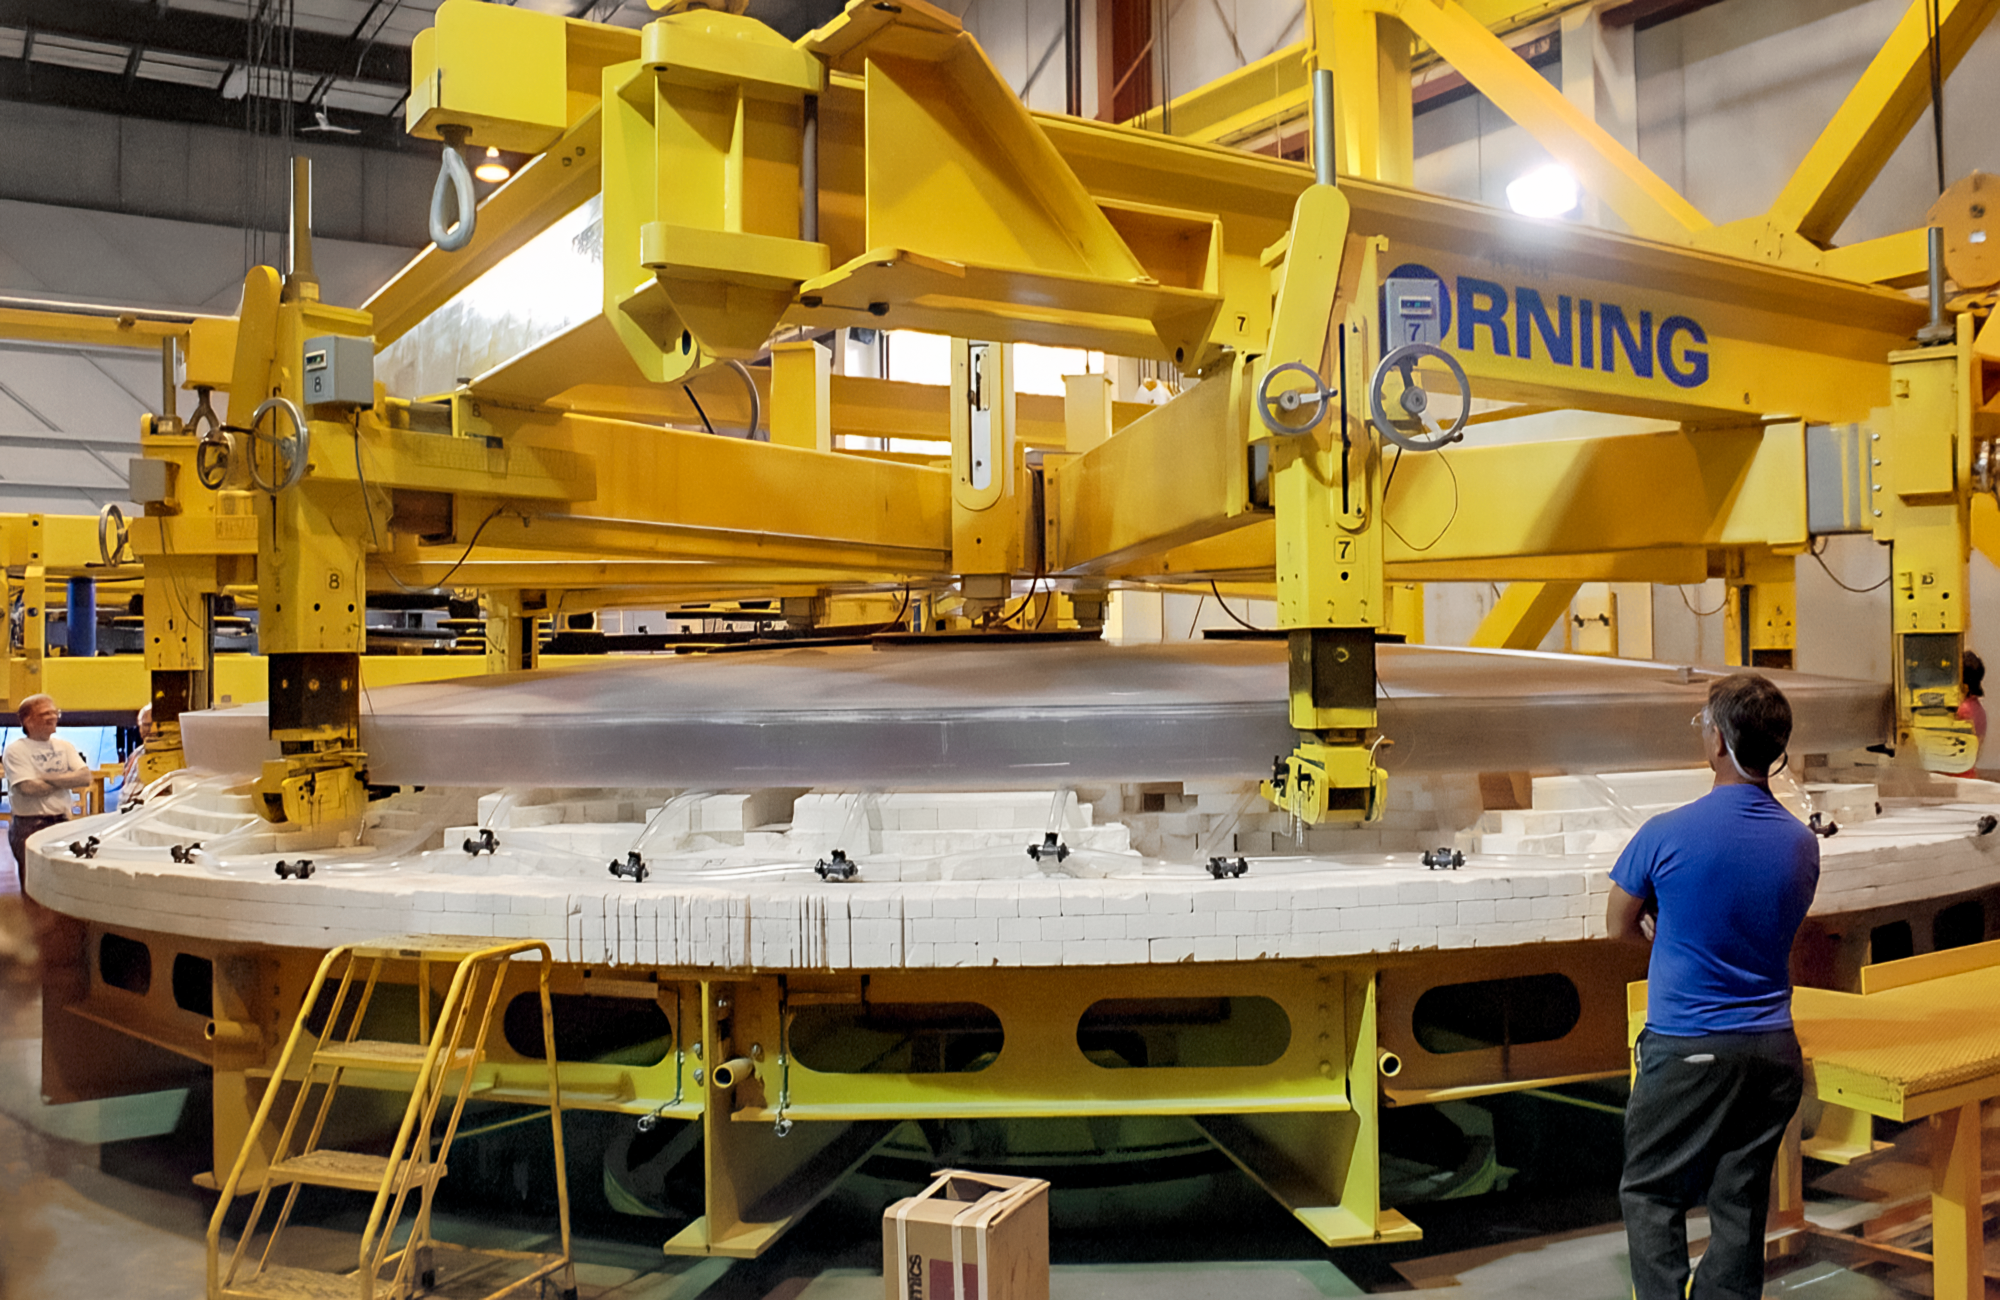

Making Gemini's Massive Mirror

Corning makes the gigantic mirror for one of the International Gemini Observatory's twin telescopes. This image was captured in 1997 at the Corning plant in Canton, New York.

Credit: NOIRLab/NSF/AURA